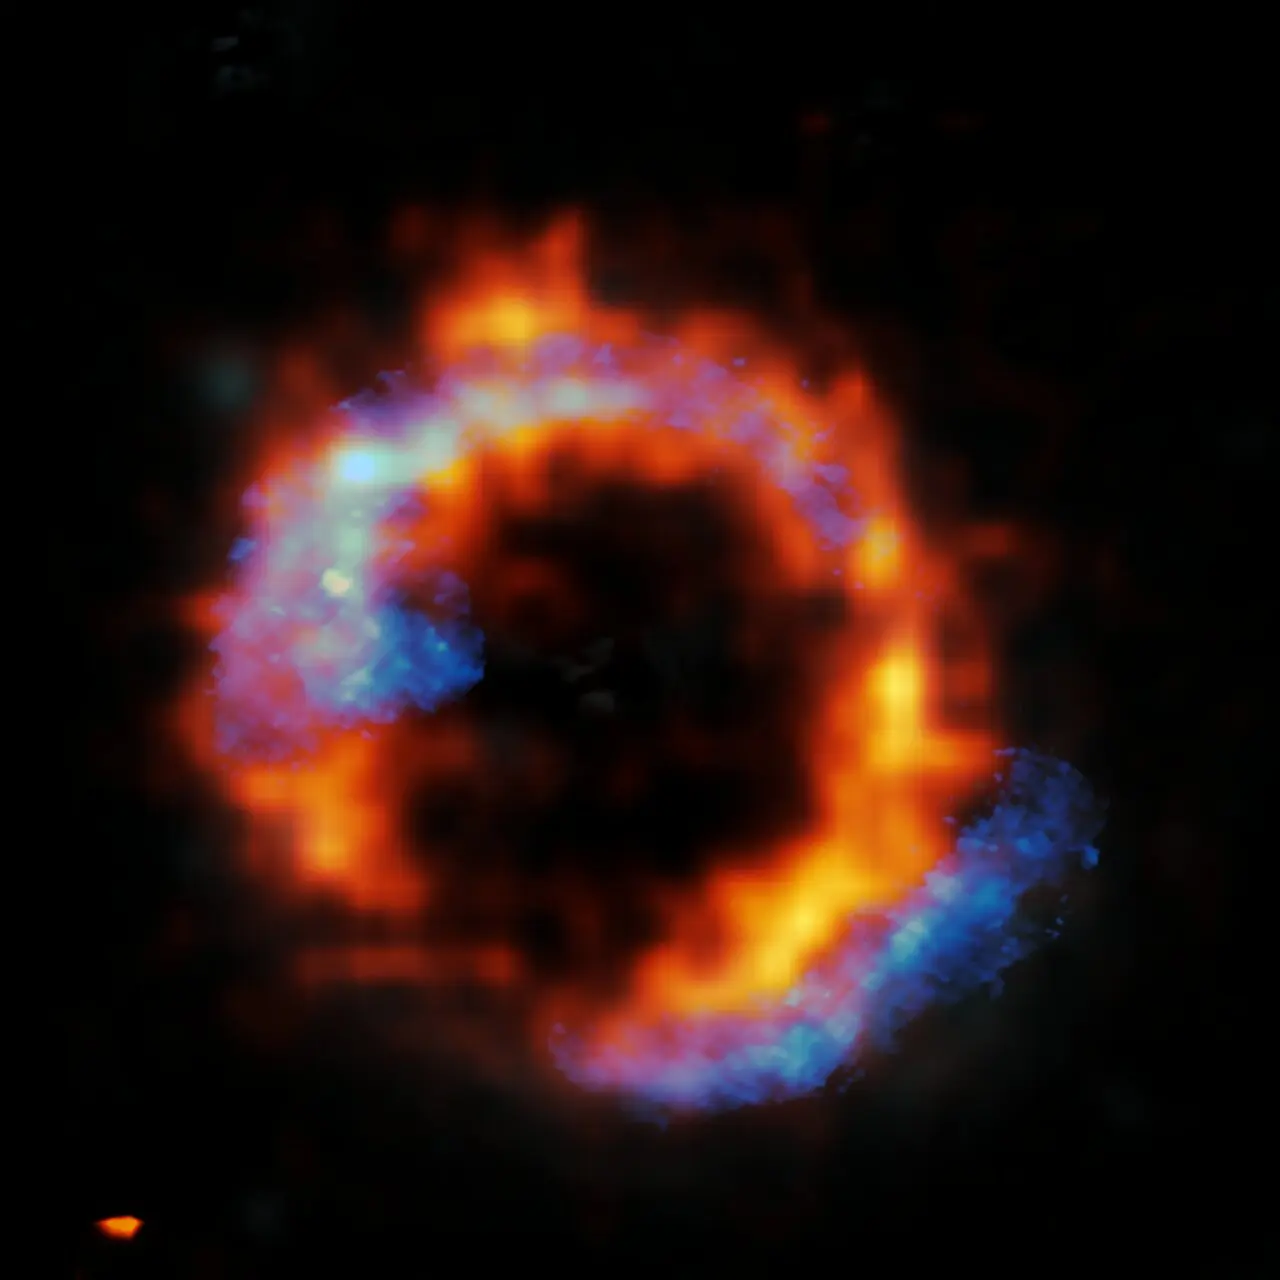

Zooming in on a surprising ring

Credit: ALMA (ESO/NAOJ/NRAO)/ESO/D. Liu et al